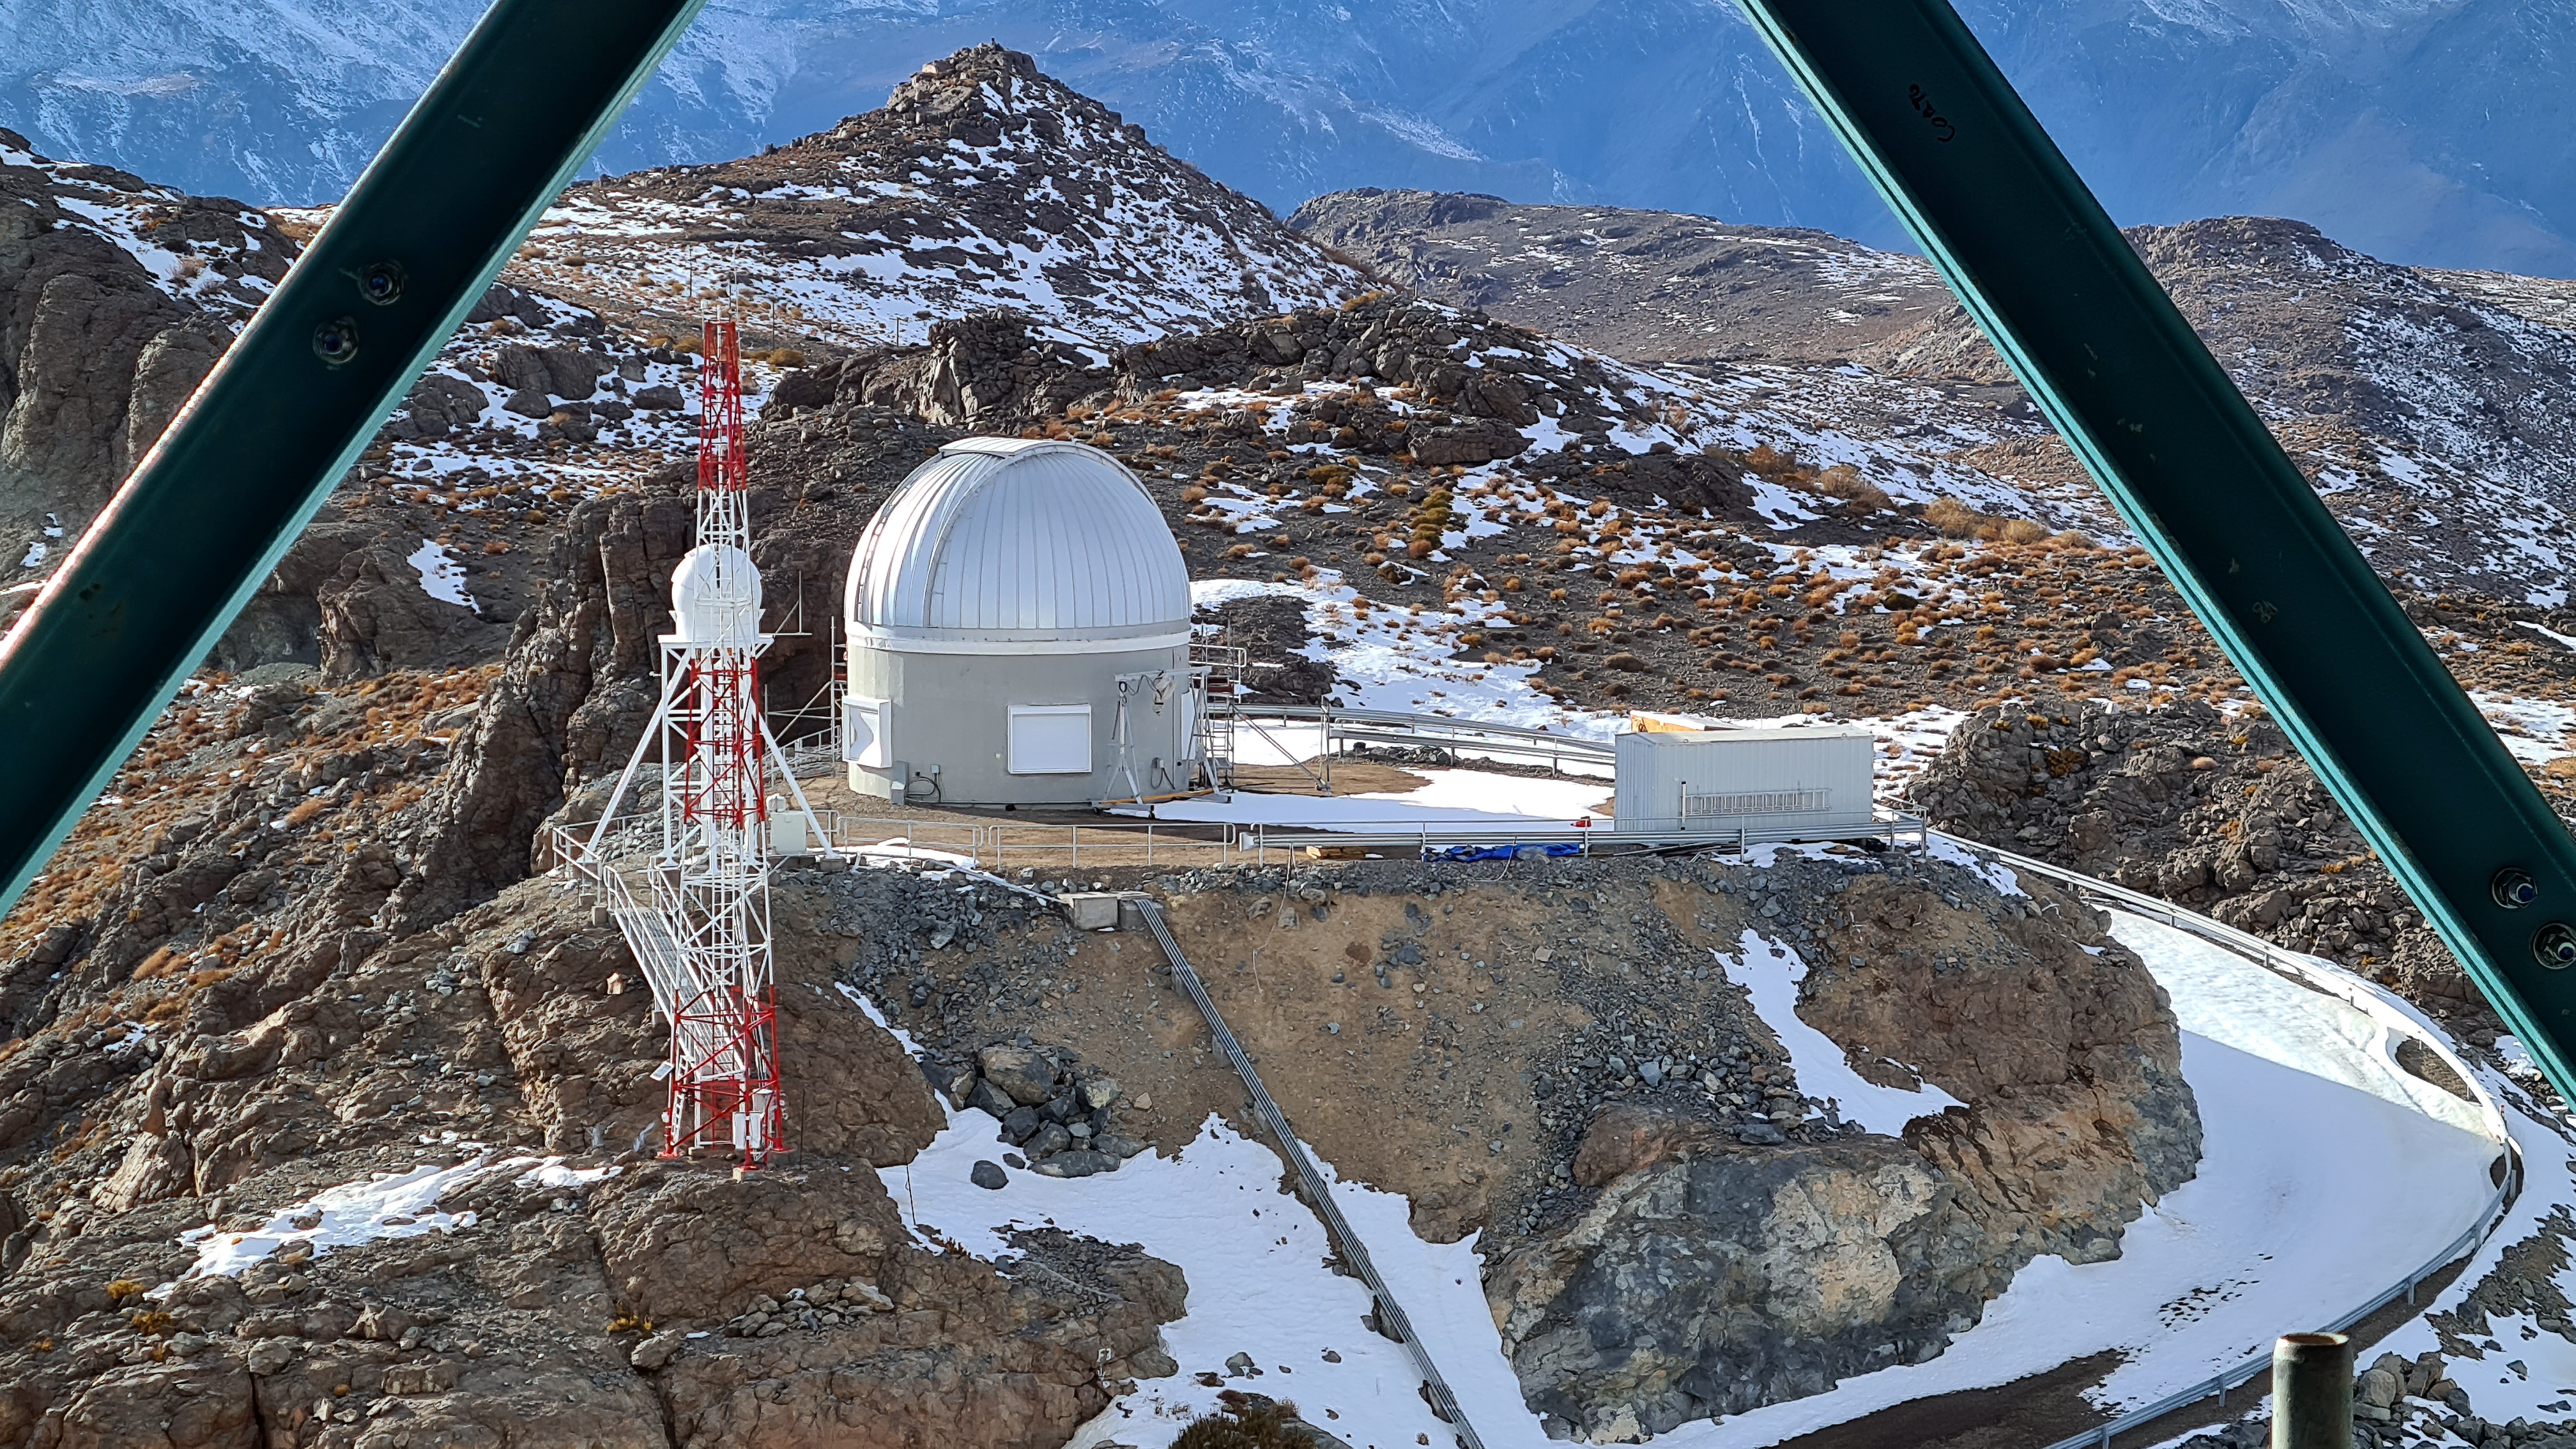

Rubin Auxiliary Telescope 22 June 2020

An inspection of the summit 22 June 2020.

Credit: Rubin Observatory/NSF/AURA